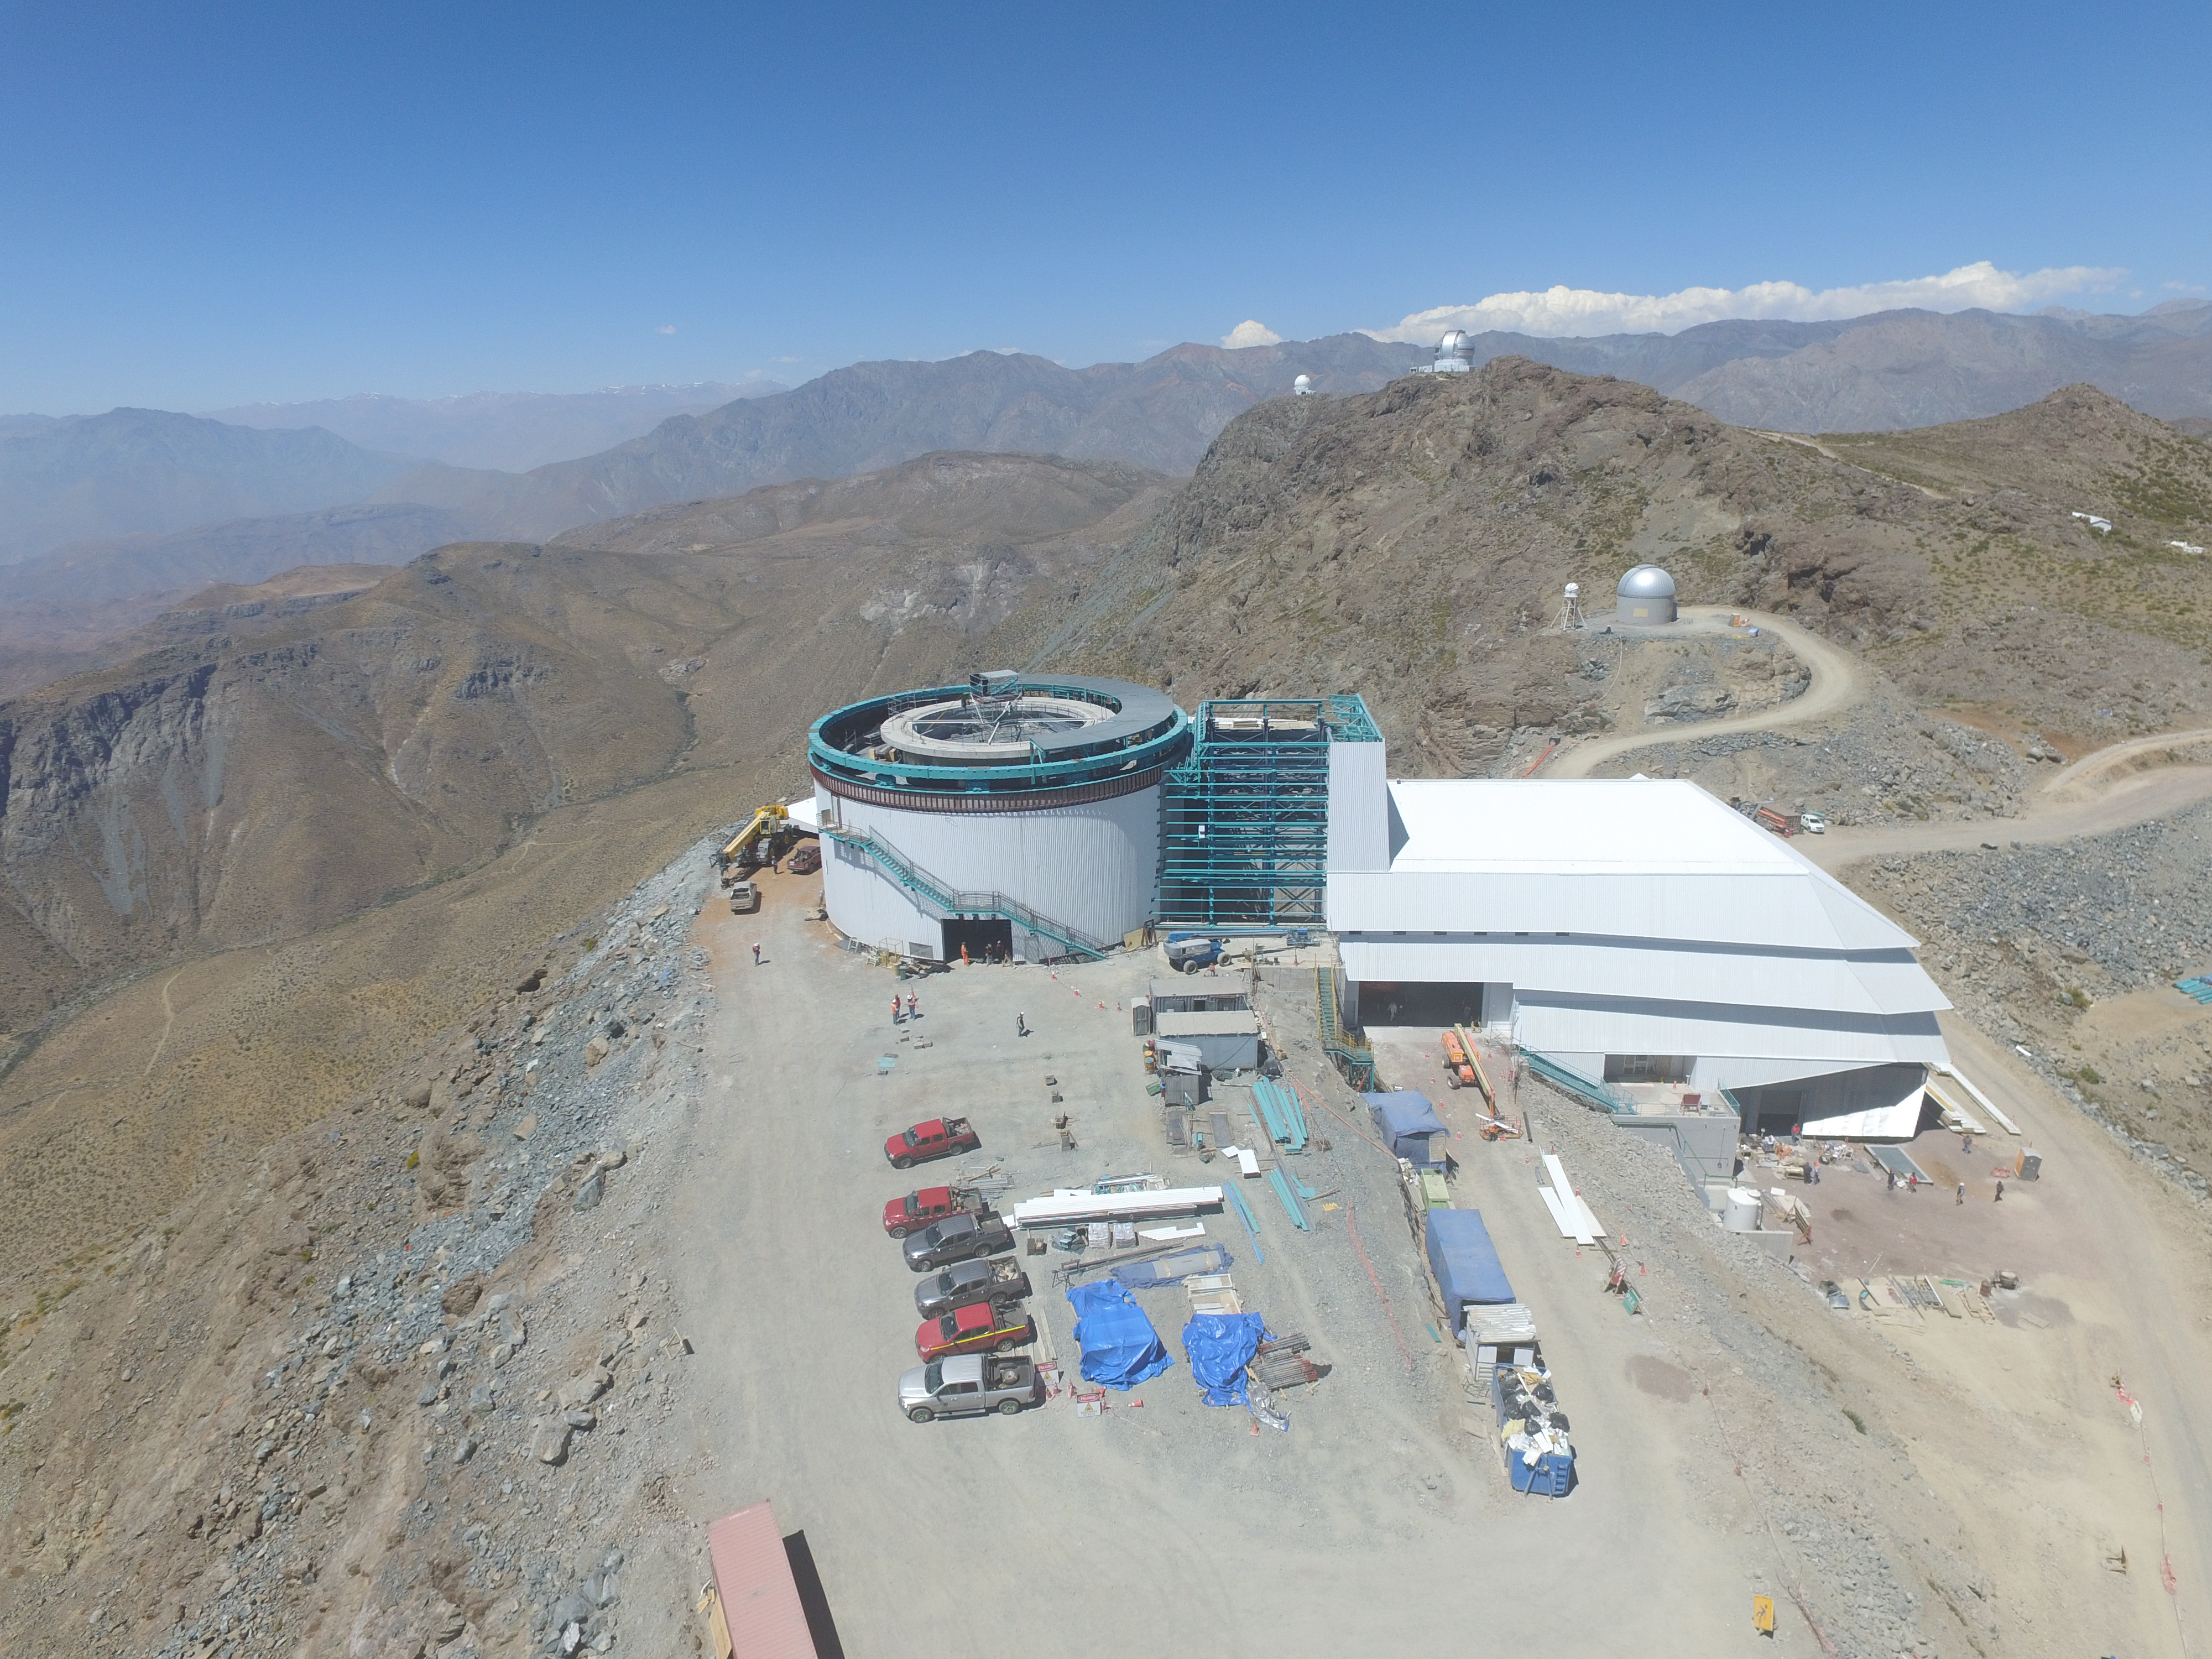

Drone Photo of LSST Facility and Environs December 2017

LSST Assembly Integration Verification (AIV) Manager Jacques Sebag submitted these aerial drone photos of the LSST facility, taken on December 28. The photos were taken after the LSST team collaborated with subcontractor Besalco to move the facility mobile roof to the flat area located on the north side of the lower enclosure. Congratulations to all for this achievement at the end of 2017!

Credit: Rubin Observatory/NSF/AURA